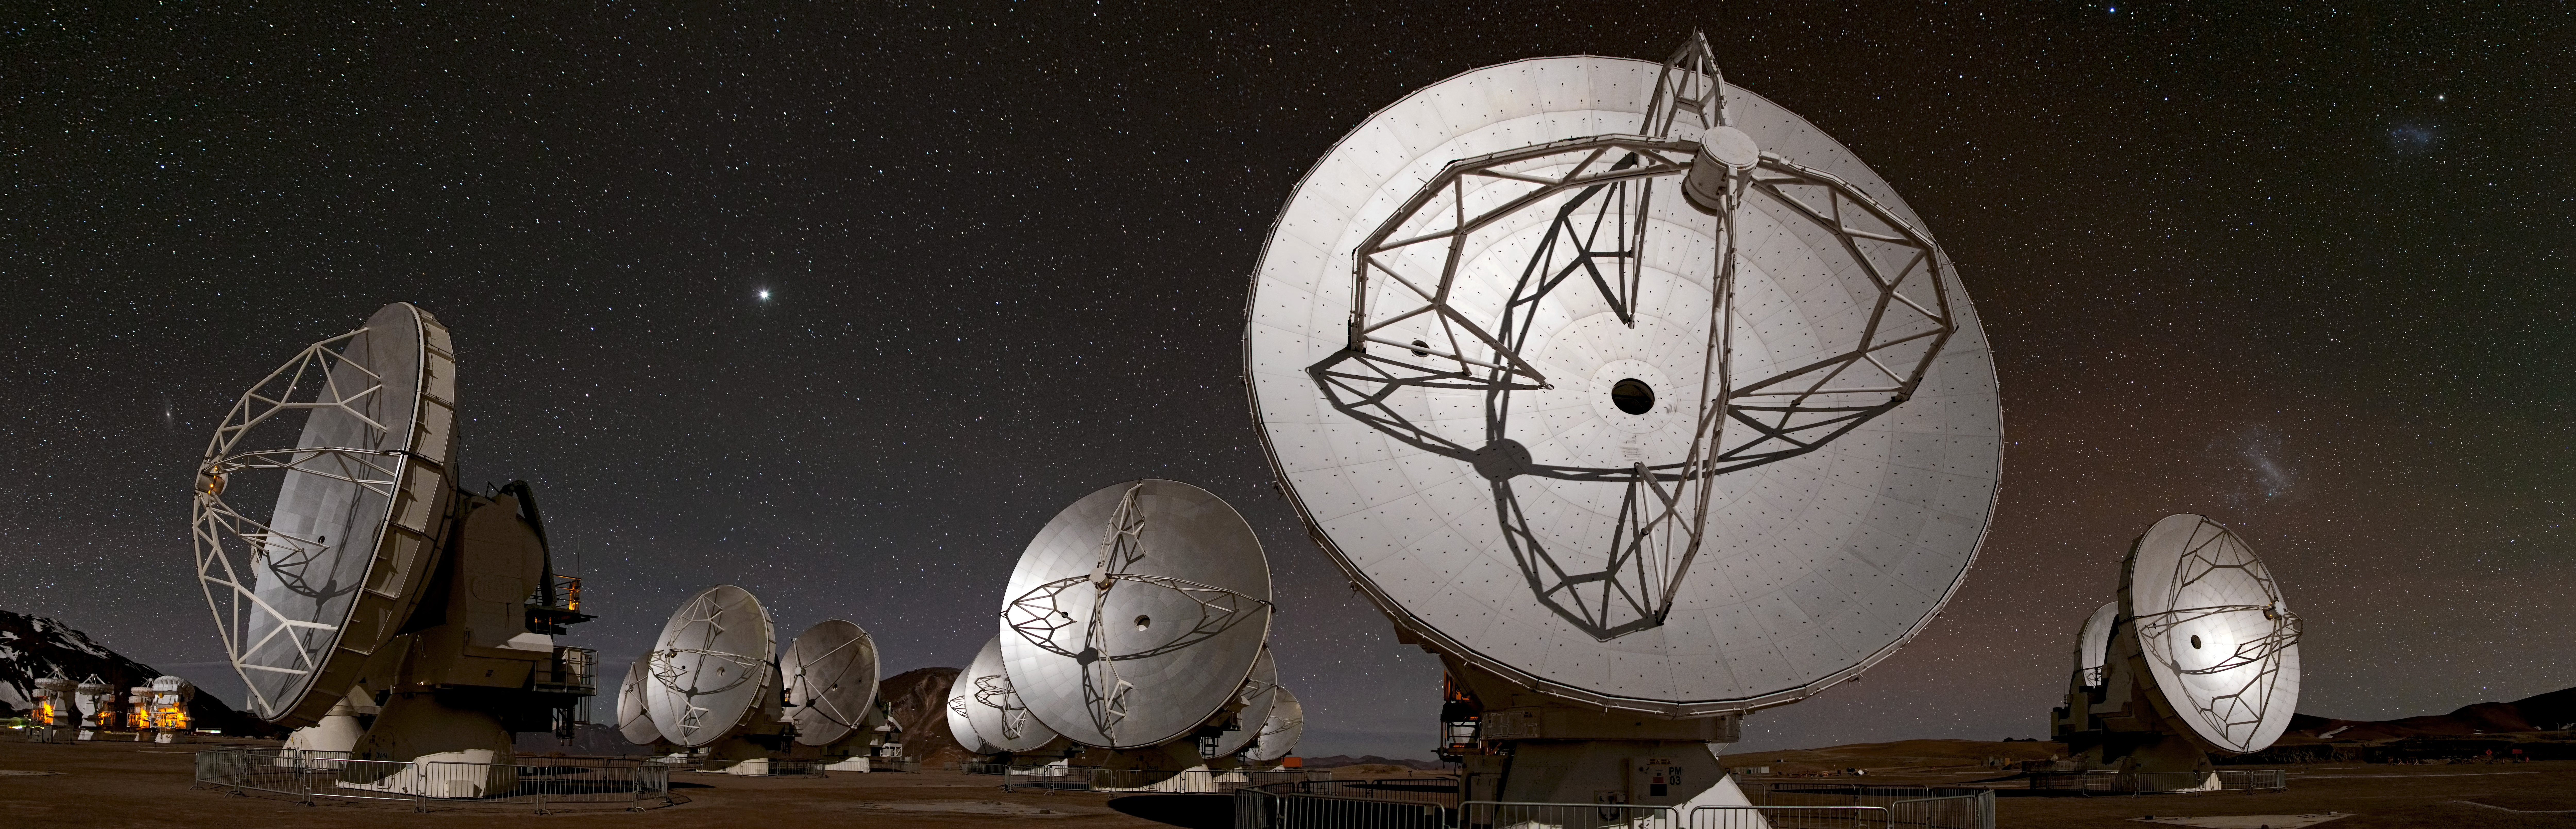

ALMA's world at night

This panoramic view of the Chajnantor plateau, spanning about 180 degrees from north (on the left) to south (on the right) shows the antennas of ALMA ranged across the unearthly landscape.

Credit: B. Tafreshi (ESO)